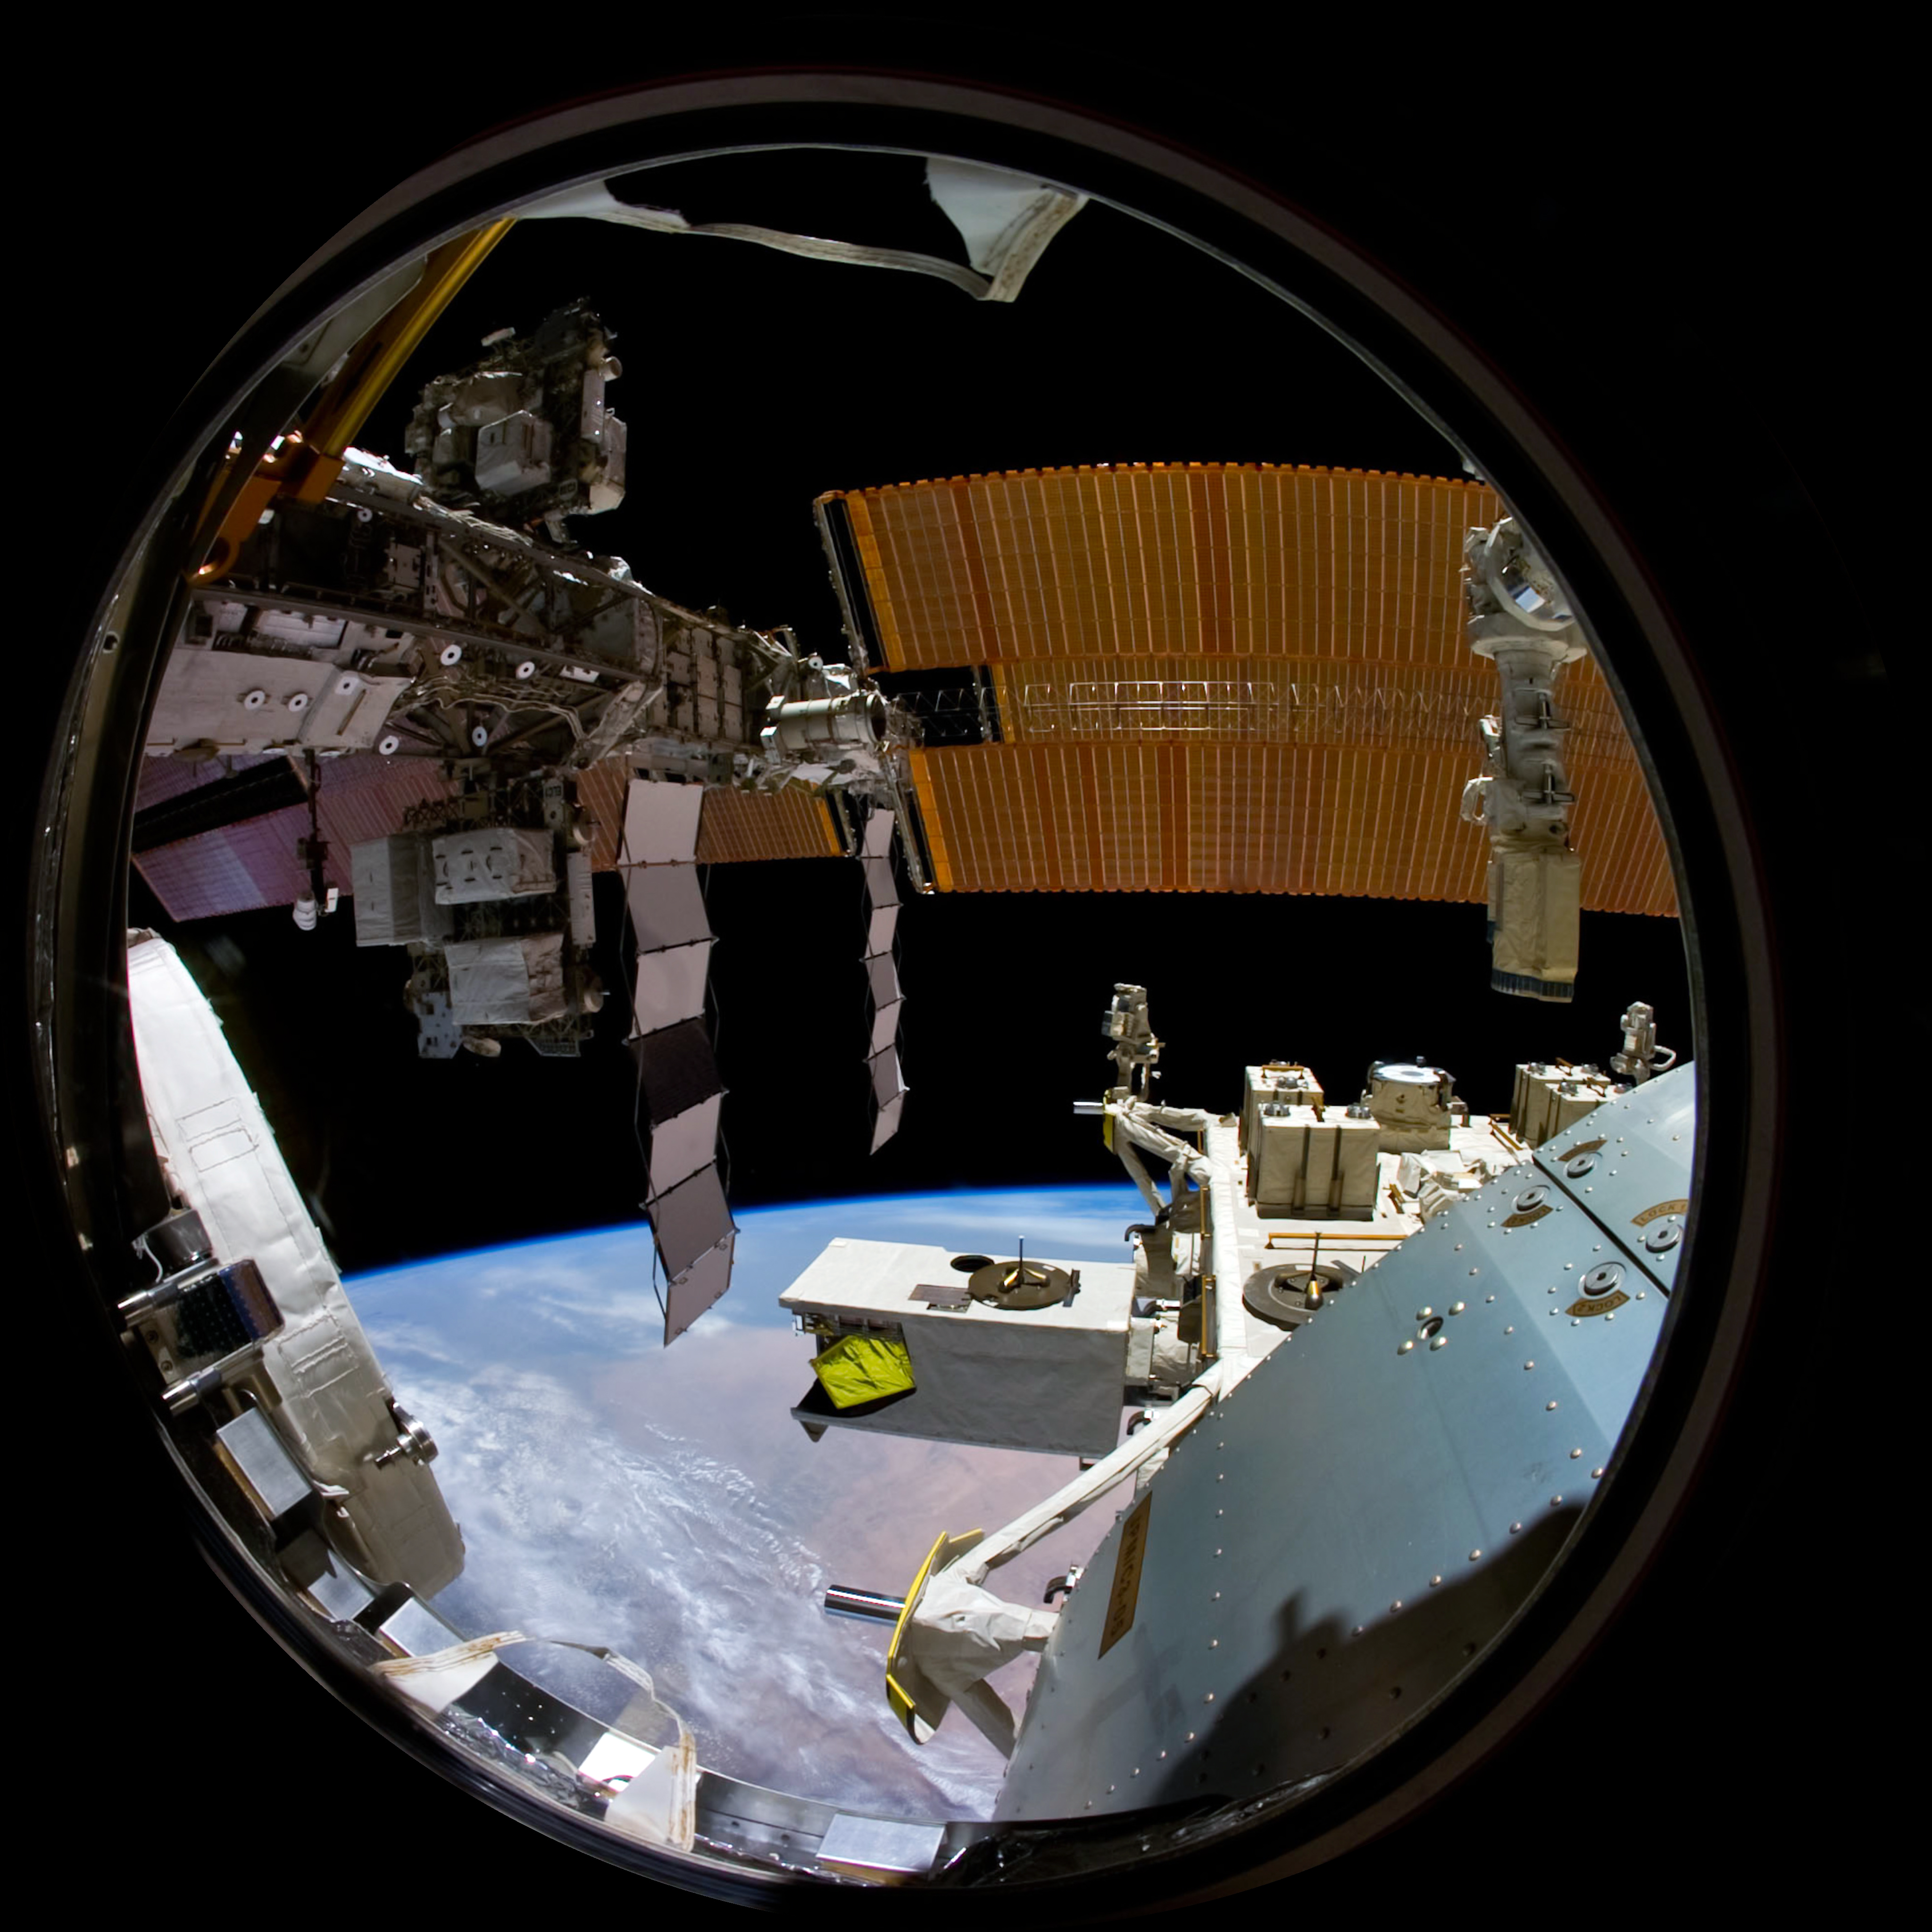

Image still from the planetarium show "From Earth to the Universe"

This is a still image from ESO’s first in-house produced fulldome planetarium movie, From Earth to the Universe, showing the International Space Station.

Read more about the movie here.

Credit: NASA/The Gateway to Astronaut of Earth/ESO